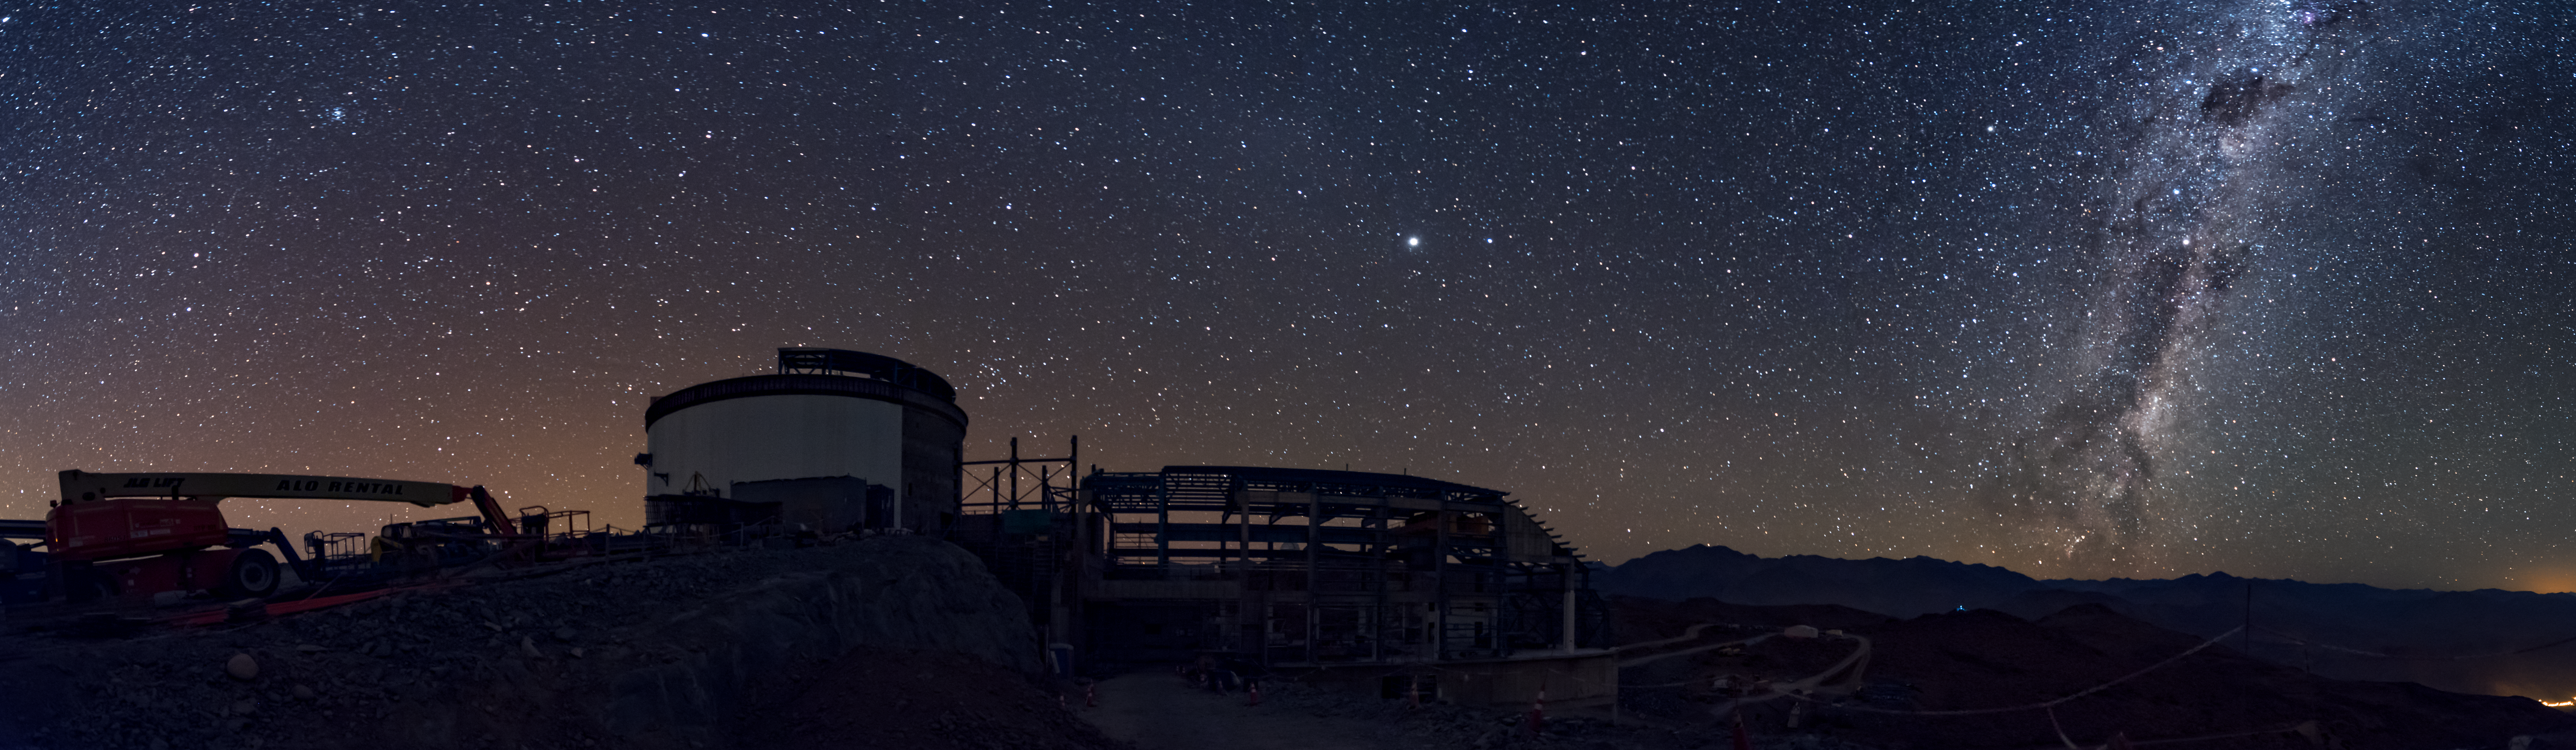

Summit Multimedia Visit 2017

In March 2017 a multimedia team visited Cerro Pachón to document LSST Facility construction. More details are at https://www.lsst.org/news/cerro-pach%C3%B3n-goes-hollywood.

Credit: M. Park/Inigo Films/Rubin Observatory/ NSF/ AURA